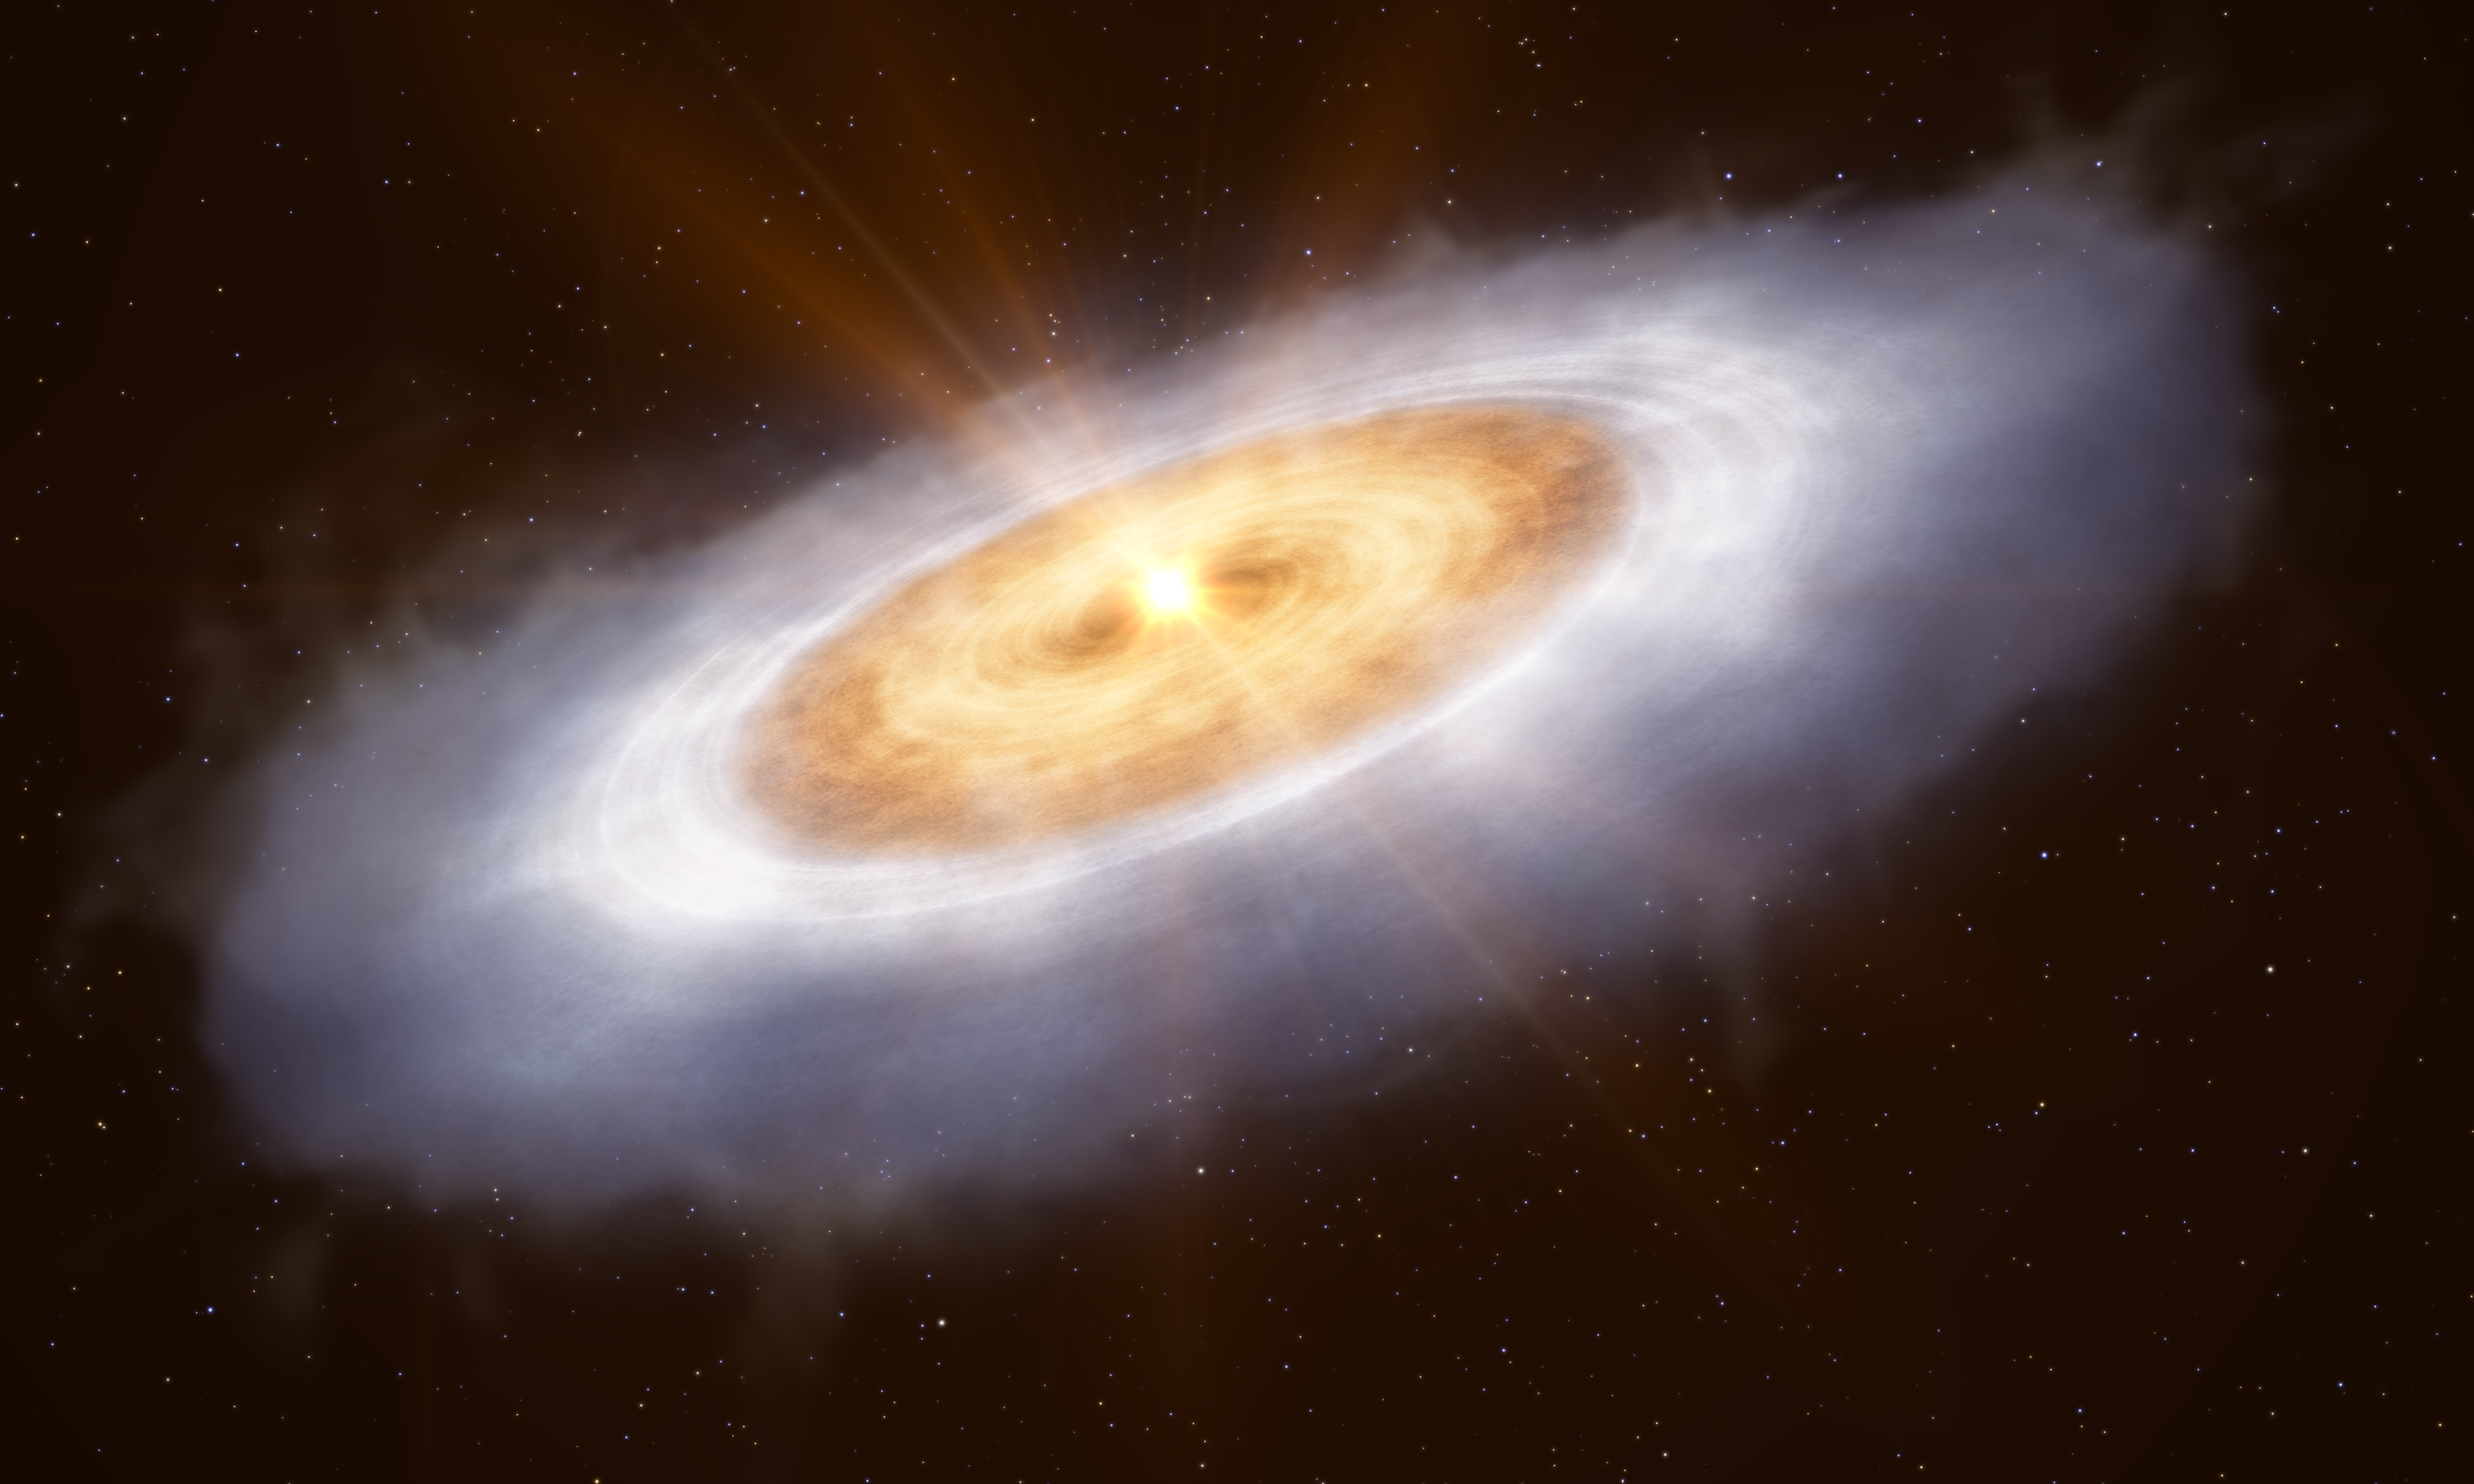

The planet-forming disc around the star V883 Orionis (artist’s impression)

This artist’s impression shows the planet-forming disc around the star V883 Orionis. In the outermost part of the disc water is frozen out as ice and therefore can’t be easily detected. An outburst of energy from the star heats the inner disc to a temperature where water is gaseous, enabling astronomers to detect it.

Credit: ESO/L. Calçada